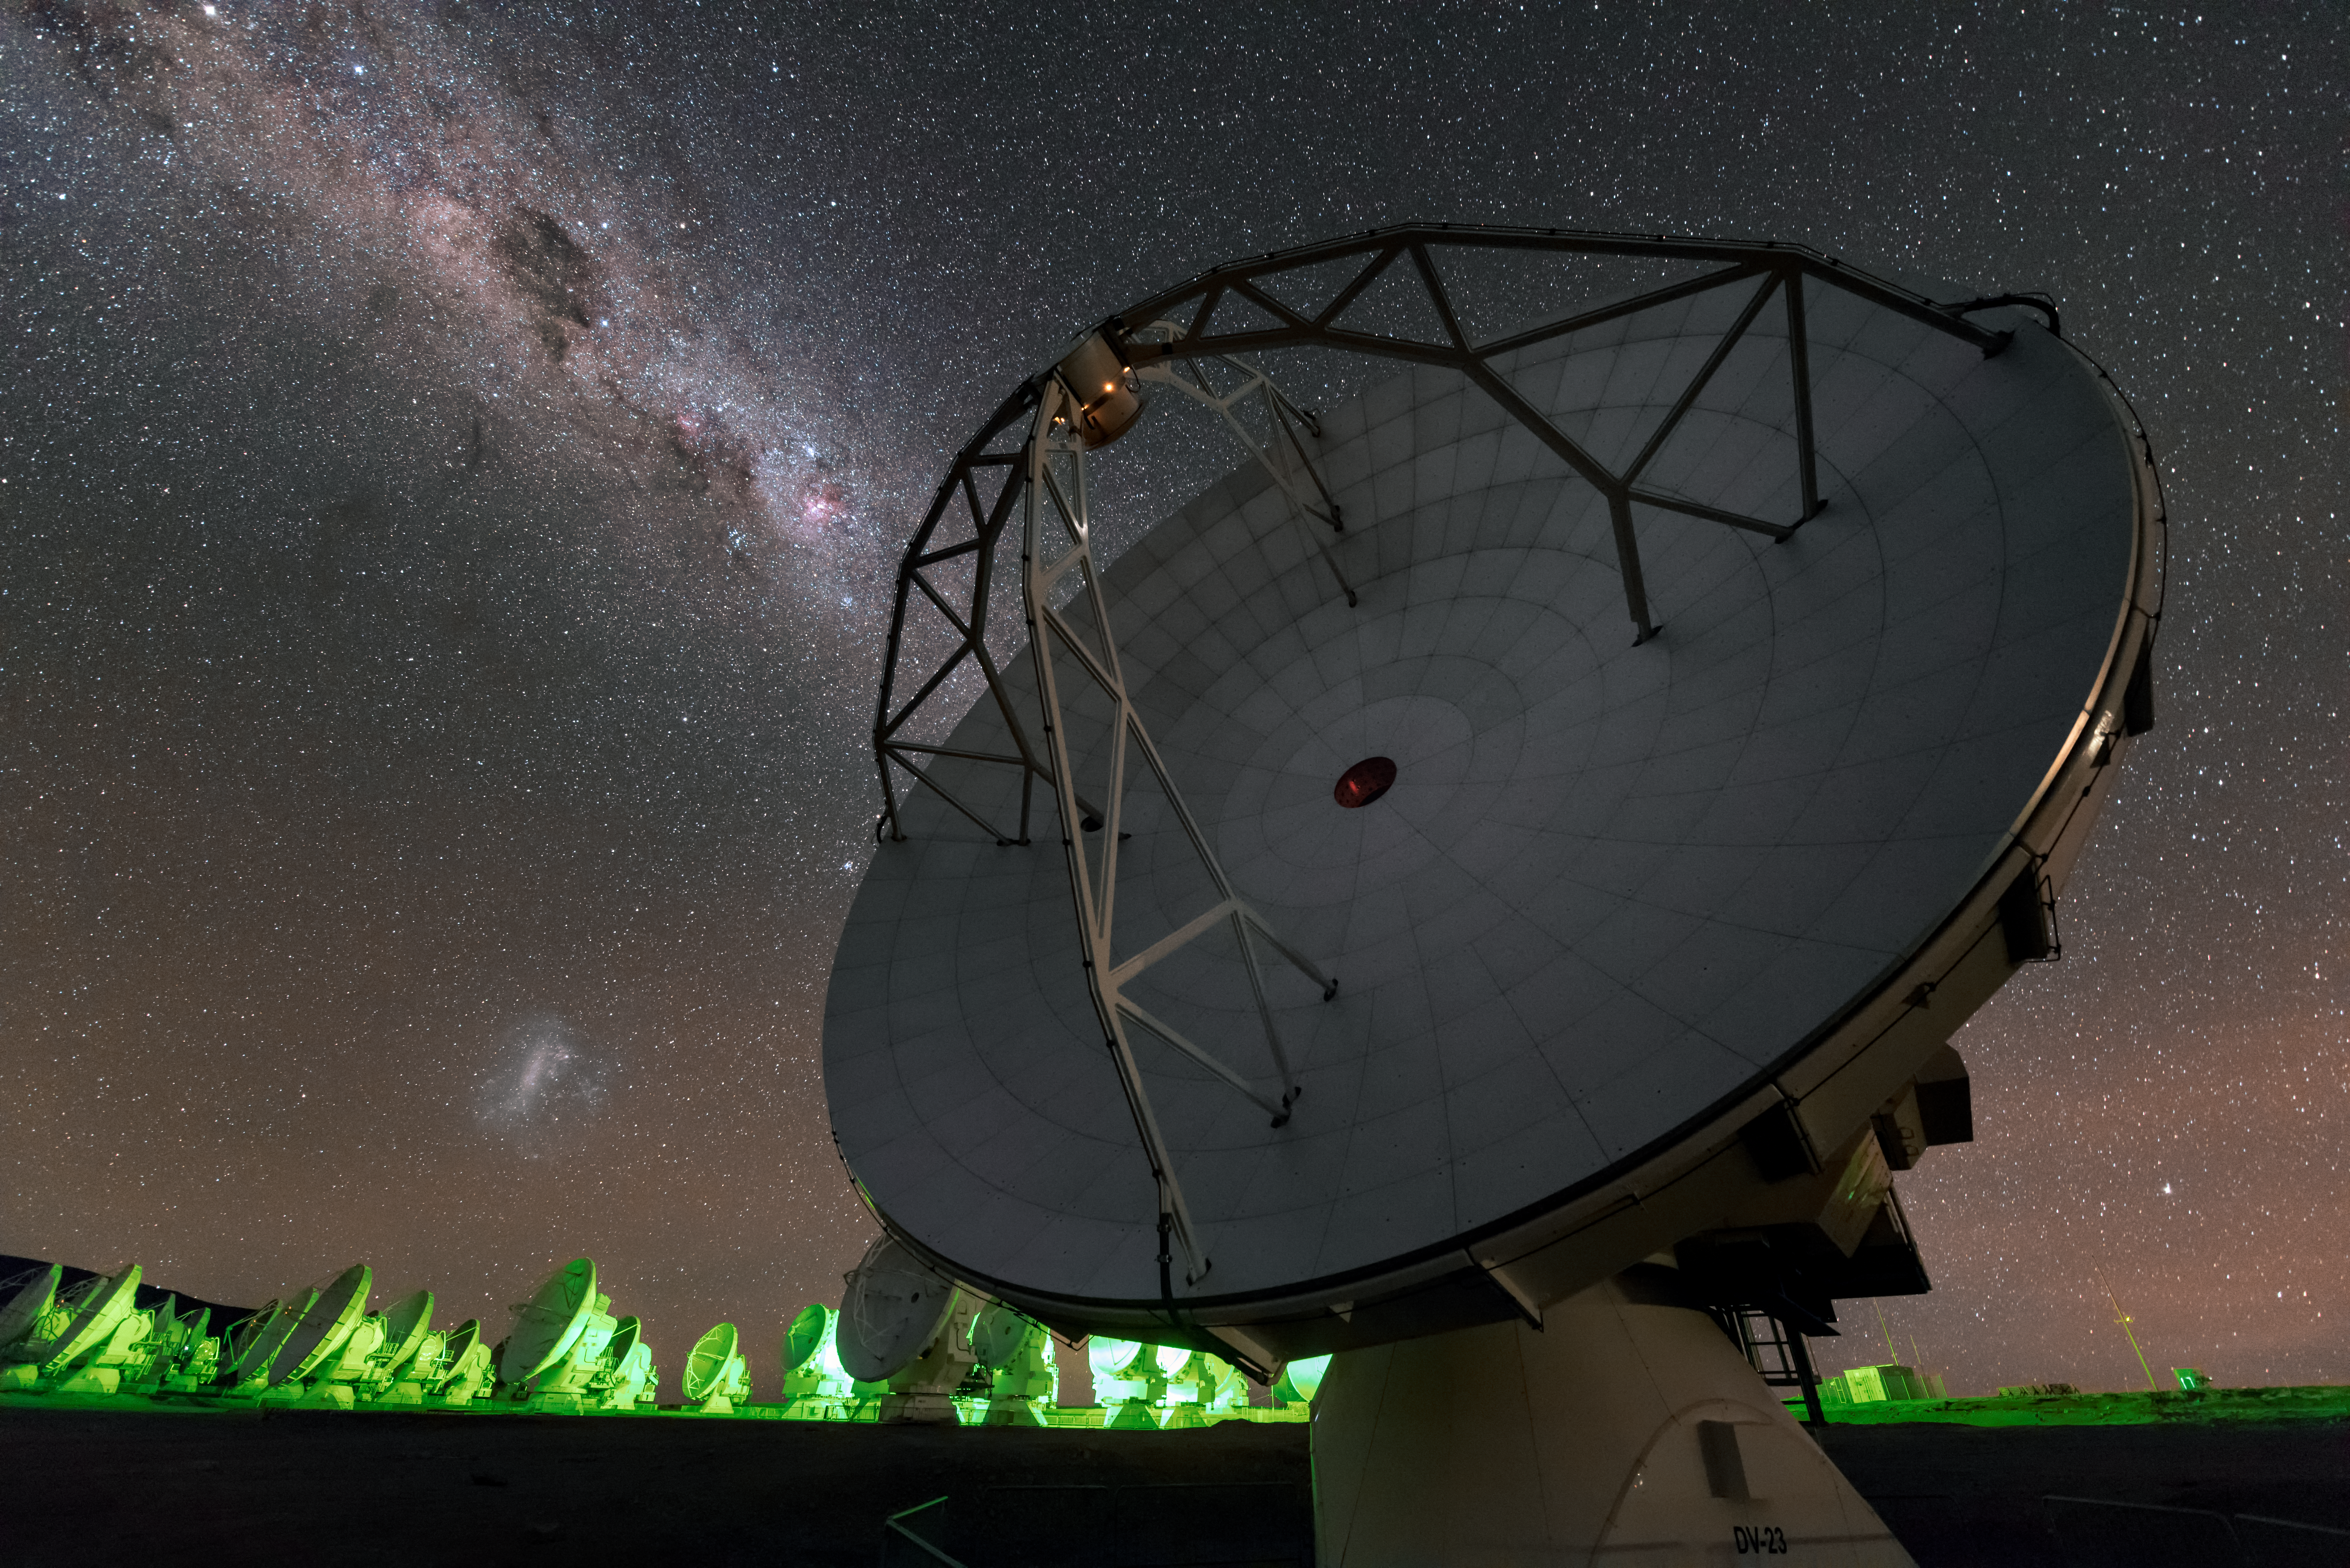

E pluribus unum

Centre-stage in this image is one of the array of dishes that make up the ALMA telescope. In the background are some of its 65 fellow telescopes, operating together to produce some of the sharpest astronomical images imaginable using light at millimetre and submillimeter wavelengths. This photograph was taken by one of a team of crack photographers — the Fulldome Expedition — who are visiting ESO's observatories in Chile to obtain spectacular images for use in planetarium presentations

Credit: B. Tafreshi (twanight.org)/ESO